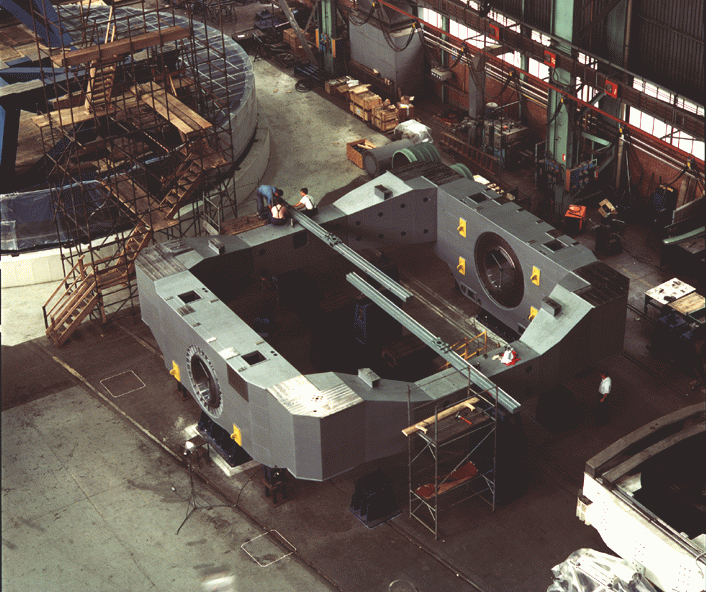

Early construction on VLT

The image shows the centre piece of the telescope tube which provides the attachment points to the primary and secondary mirrors and has the shafts for the telescope altitude axis. It is 10.5 metres wide and 10 metres long and weighs about 56 t. The photograph was taken at the Ansaldo Energia premises in Milan (Italy).

Credit: ESO